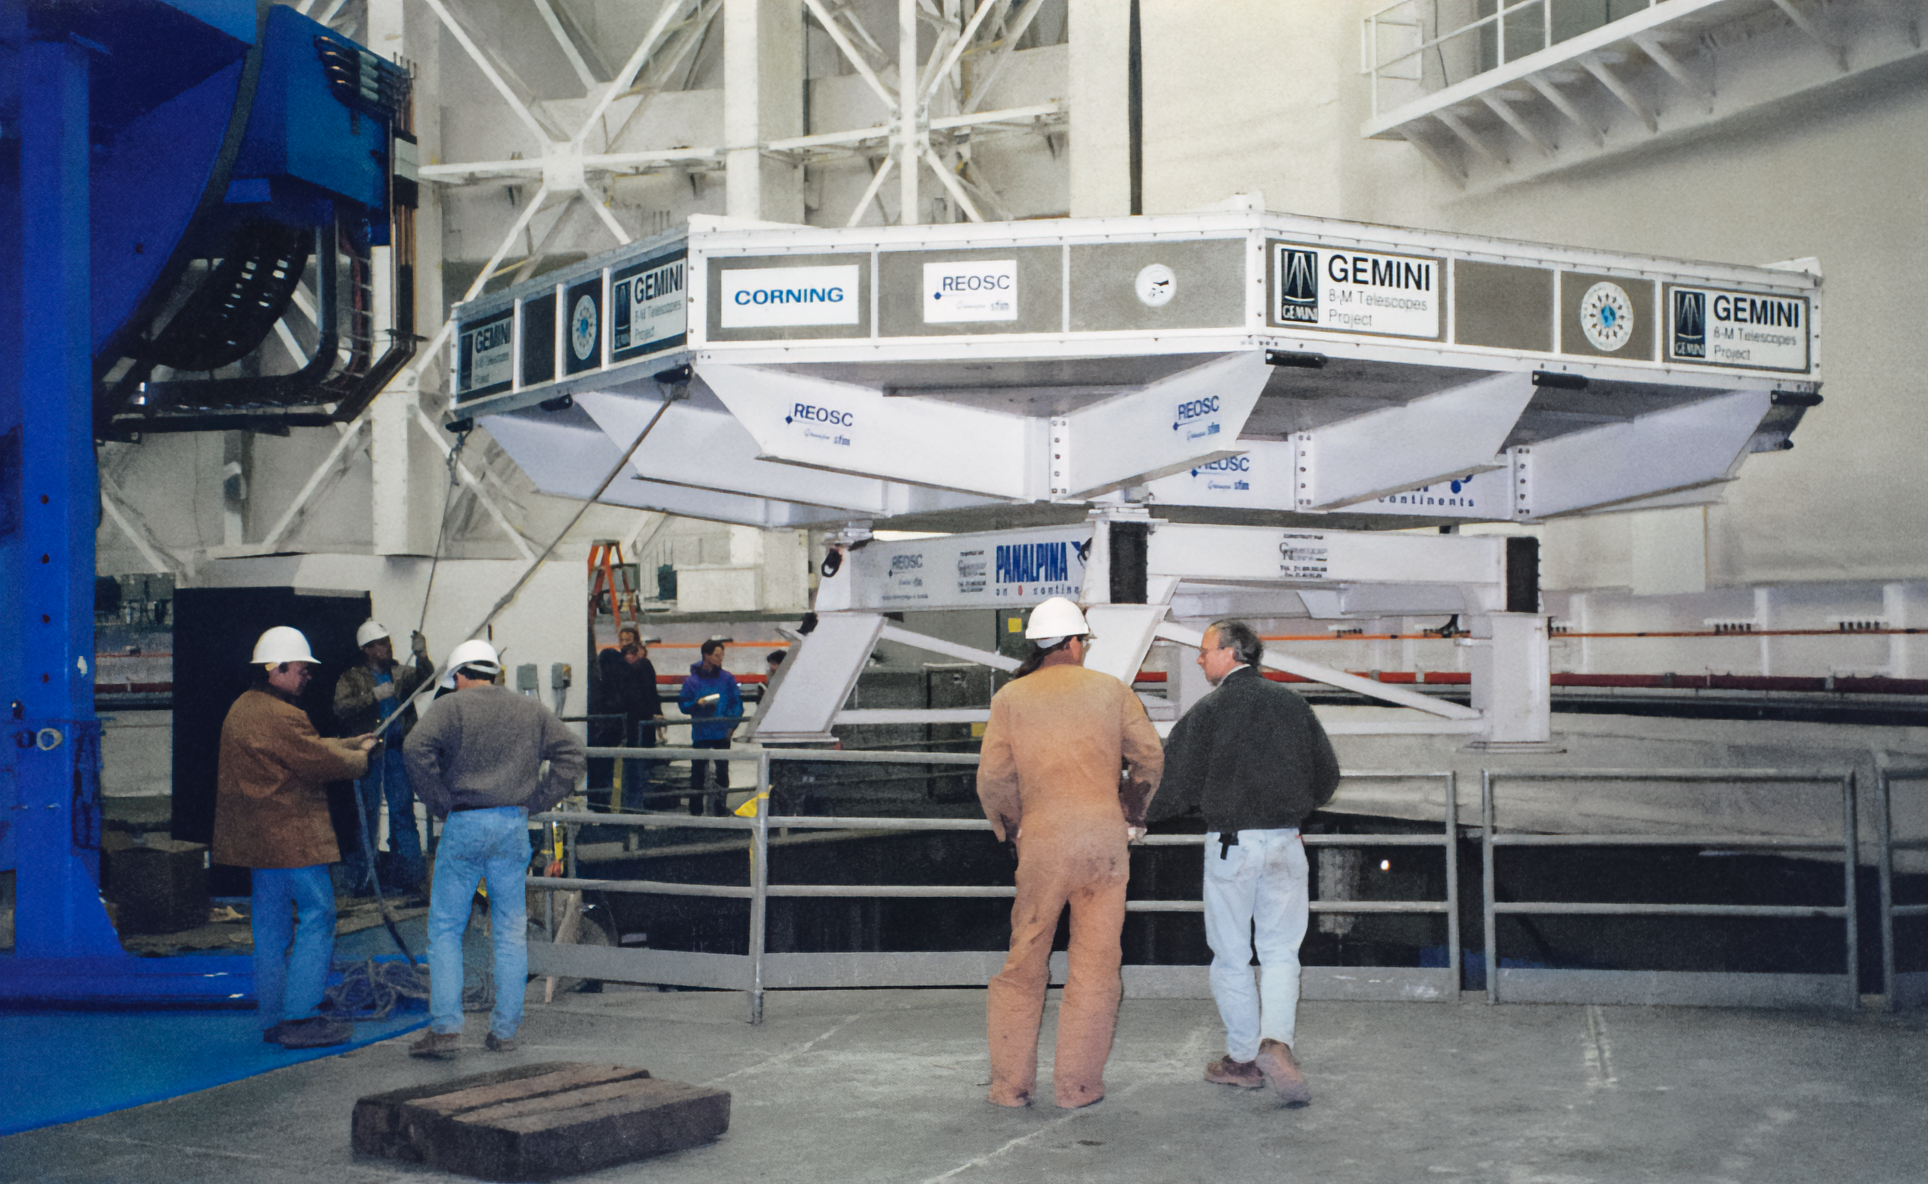

Gemini North Primary Mirror Arrives

Gemini North's primary mirror arrives at the telescope on the summit of Maunakea.

Credit: International Gemini Observatory/NOIRLab/NSF/AURA